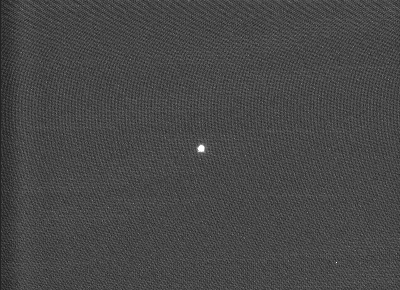

MELIPAL "very first light"

The "very first light" image for MELIPAL . It is that of a relatively bright star, as recorded by the Guide Probe at about 21:50 hrs local time on January 26, 2000. It is a 0.1 sec exposure, obtained after preliminary adjustment of the optics during a few iterations with the computer controlled "active optics" system. The image quality is measured as 0.46 arcsec FWHM (Full-Width at Half Maximum).

Credit: ESO